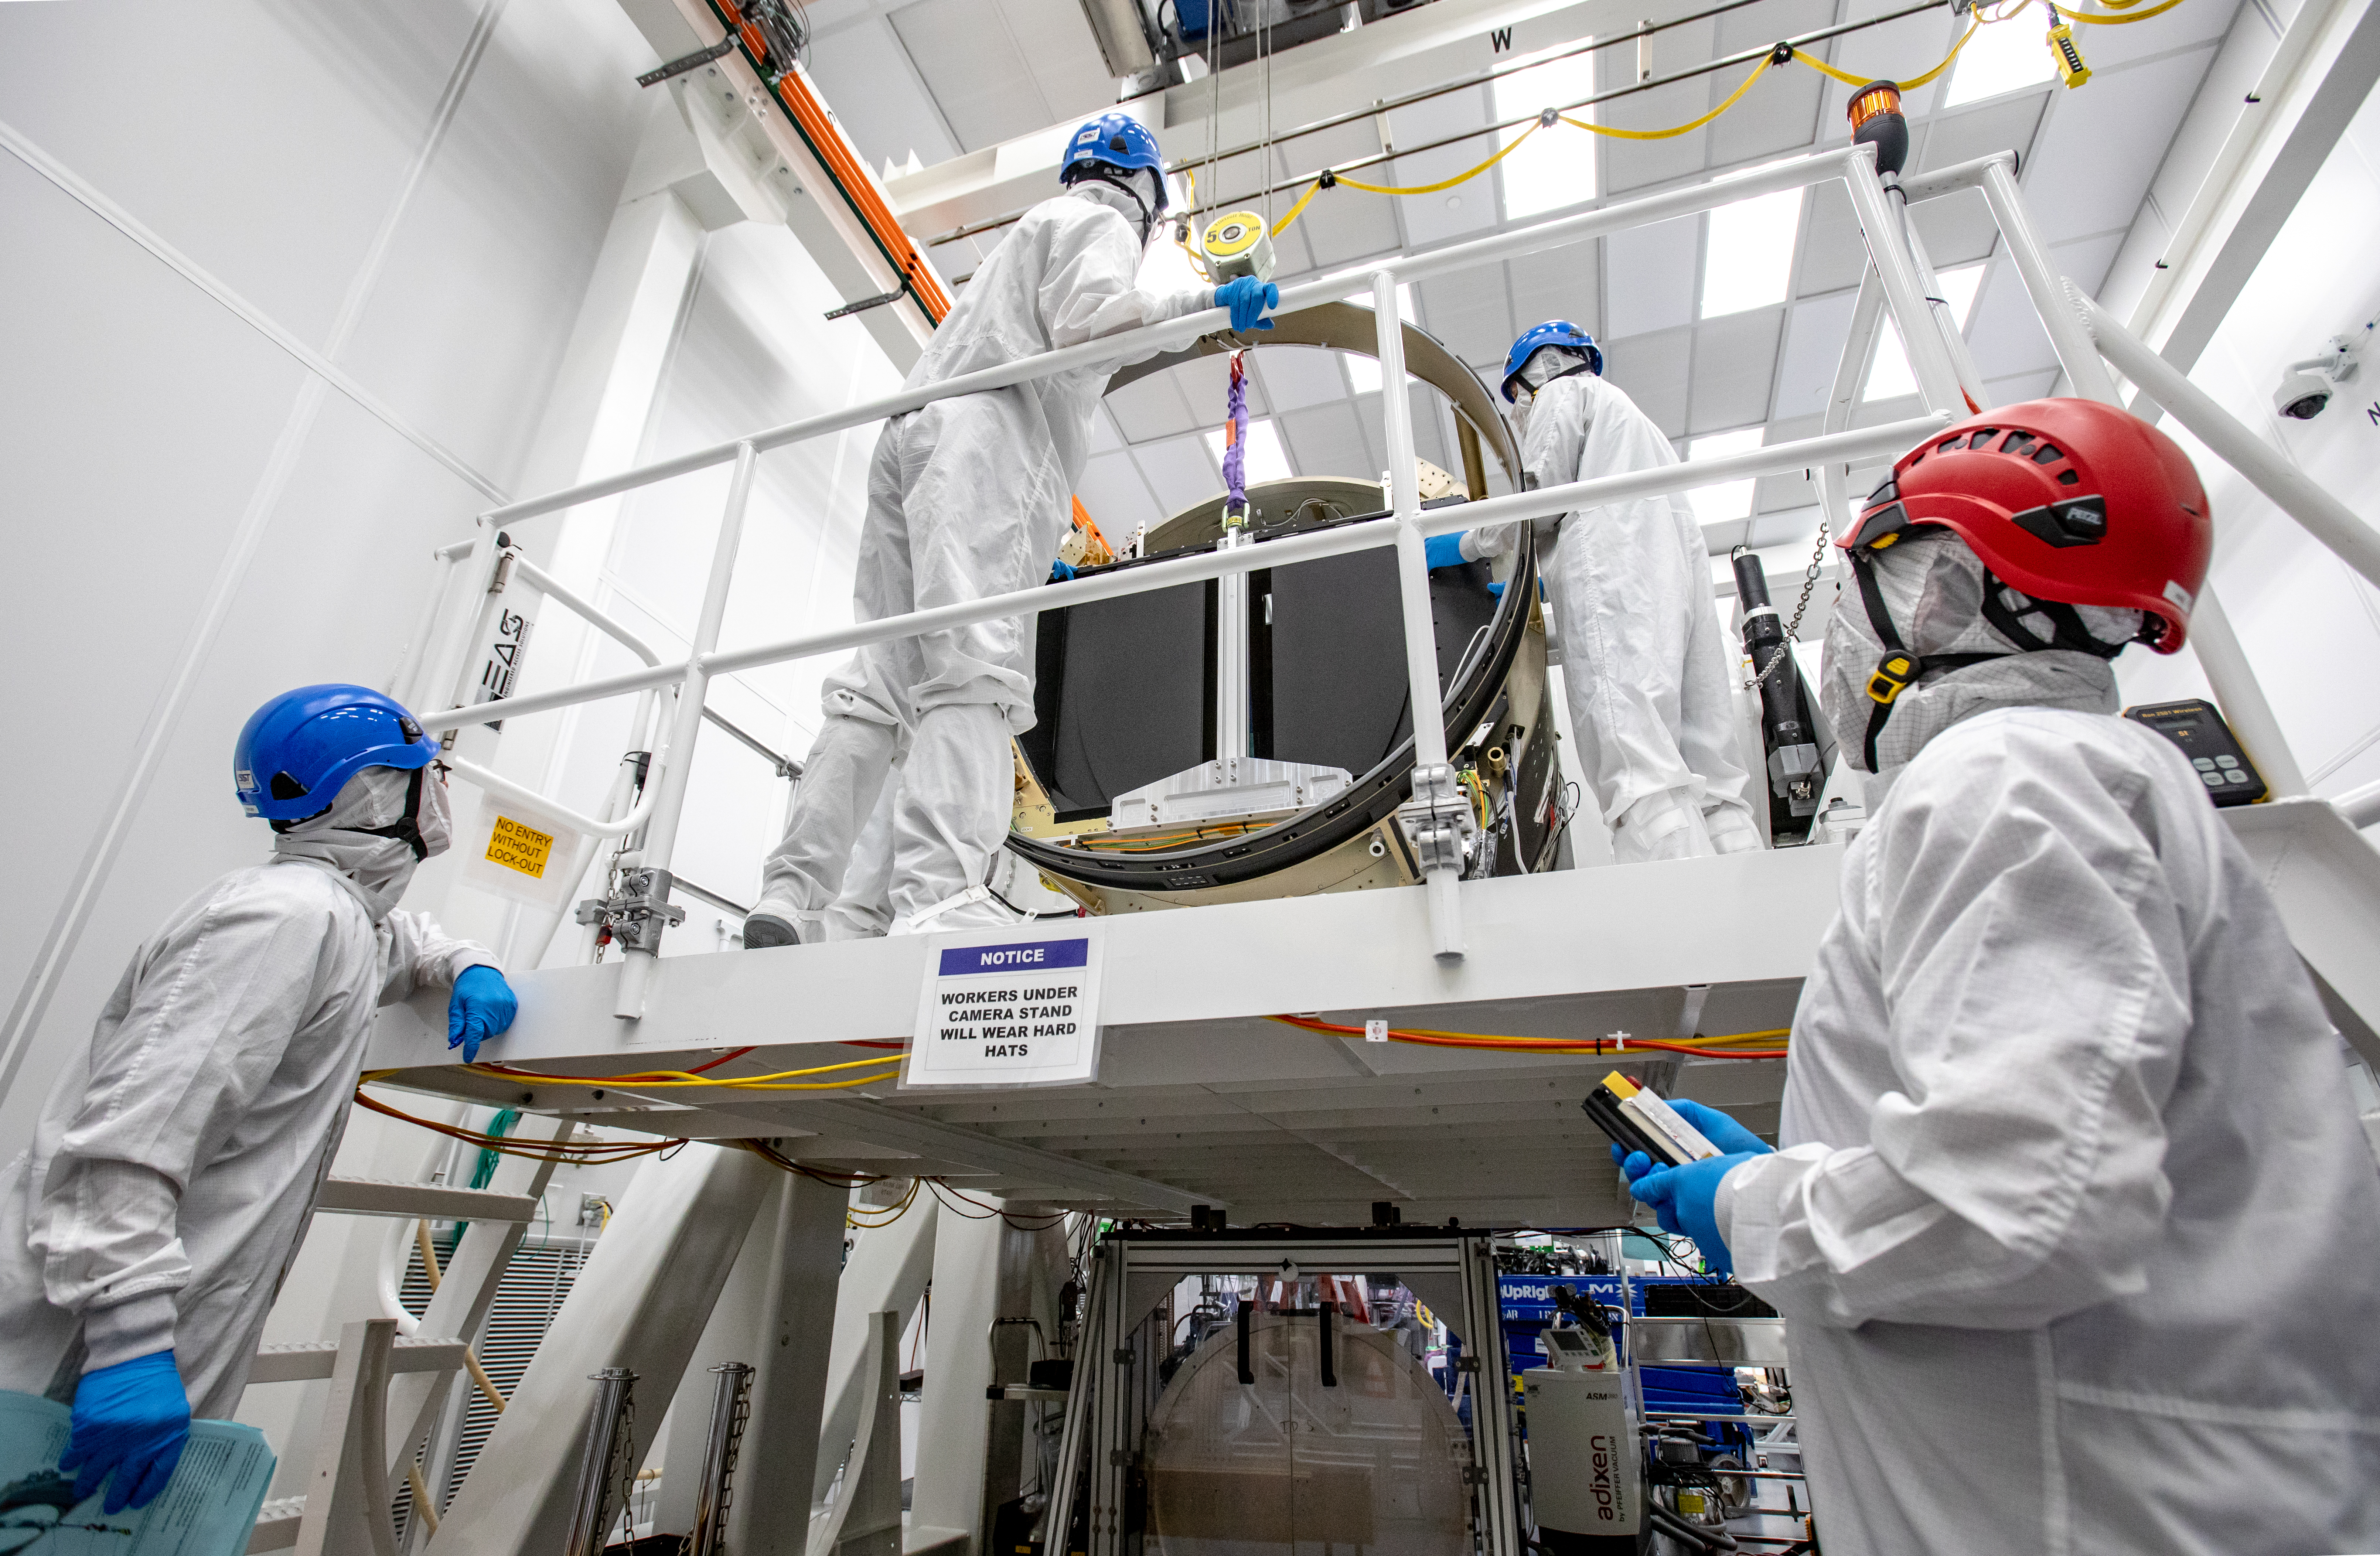

LSST Camera Shutter Installation

The LSST camera team successfully attached the shutter to the camera body on June 8.

Credit: Jacqueline Ramseyer Orrell/SLAC National Accelerator Laboratory